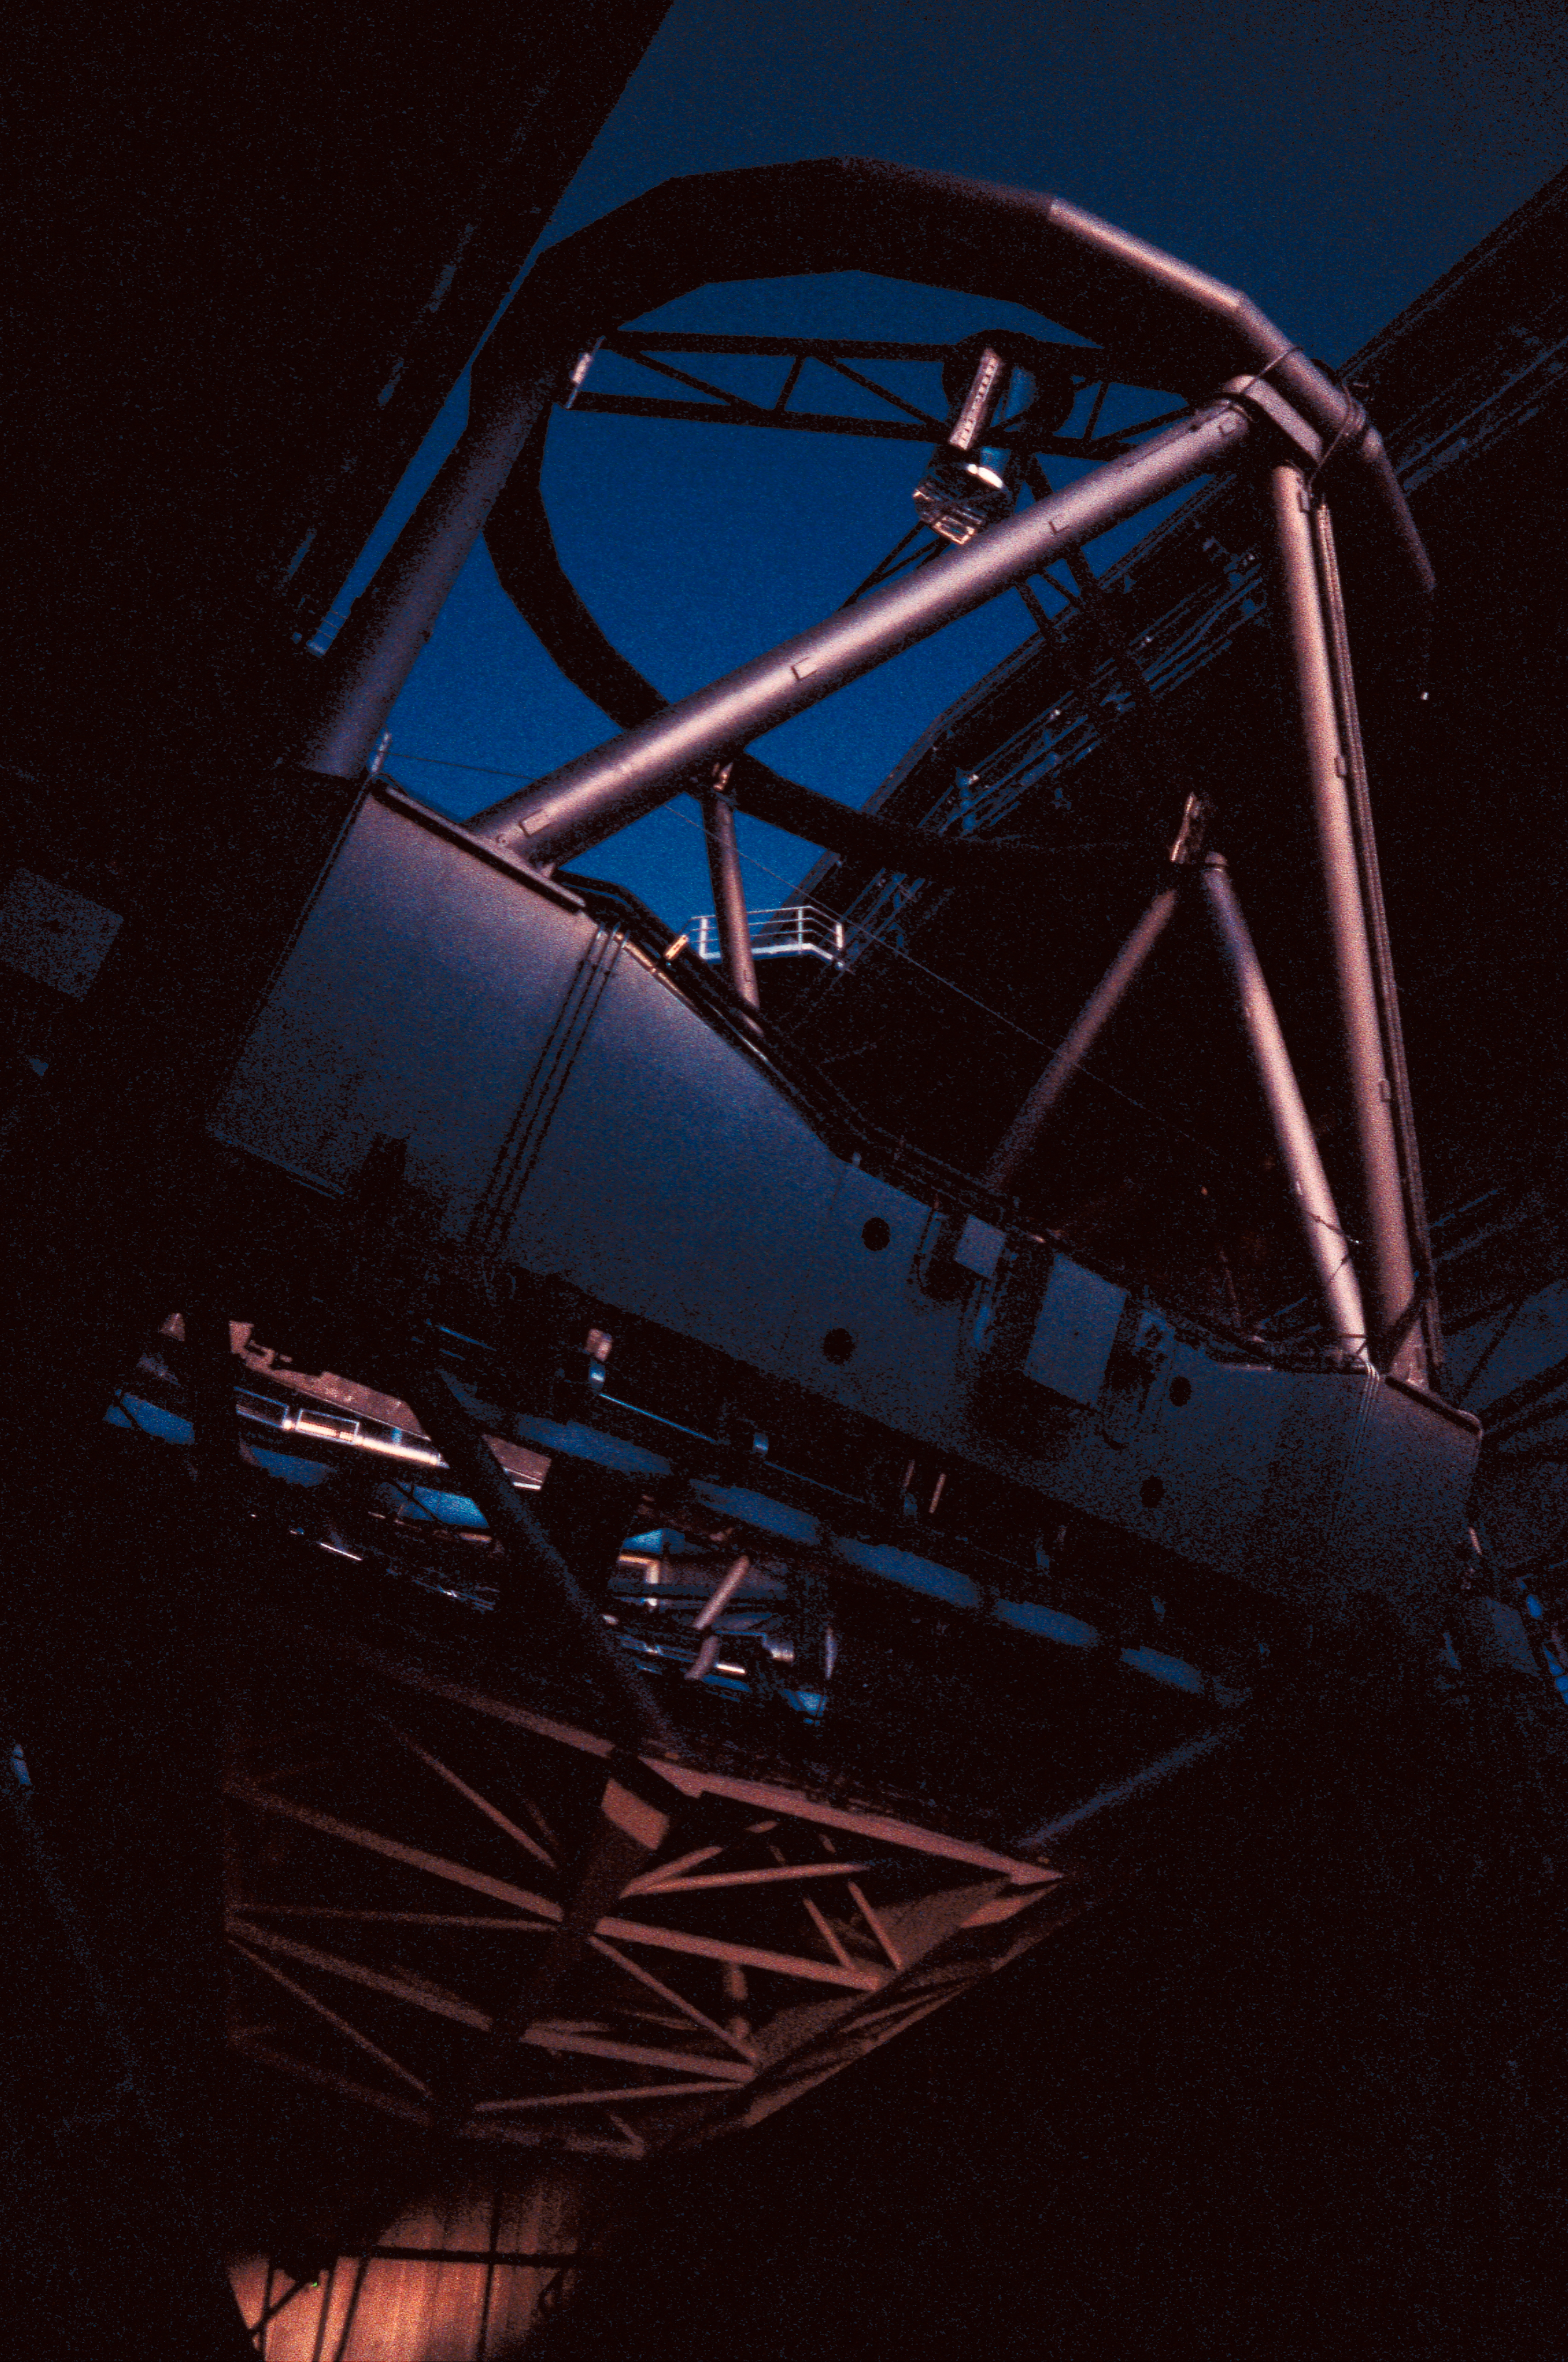

Kueyen ready to observe

The 8.2-m Unit Telescope 2 of ESO's Very Large Telescope, Kueyen, is getting ready to observe.

Credit: ESO